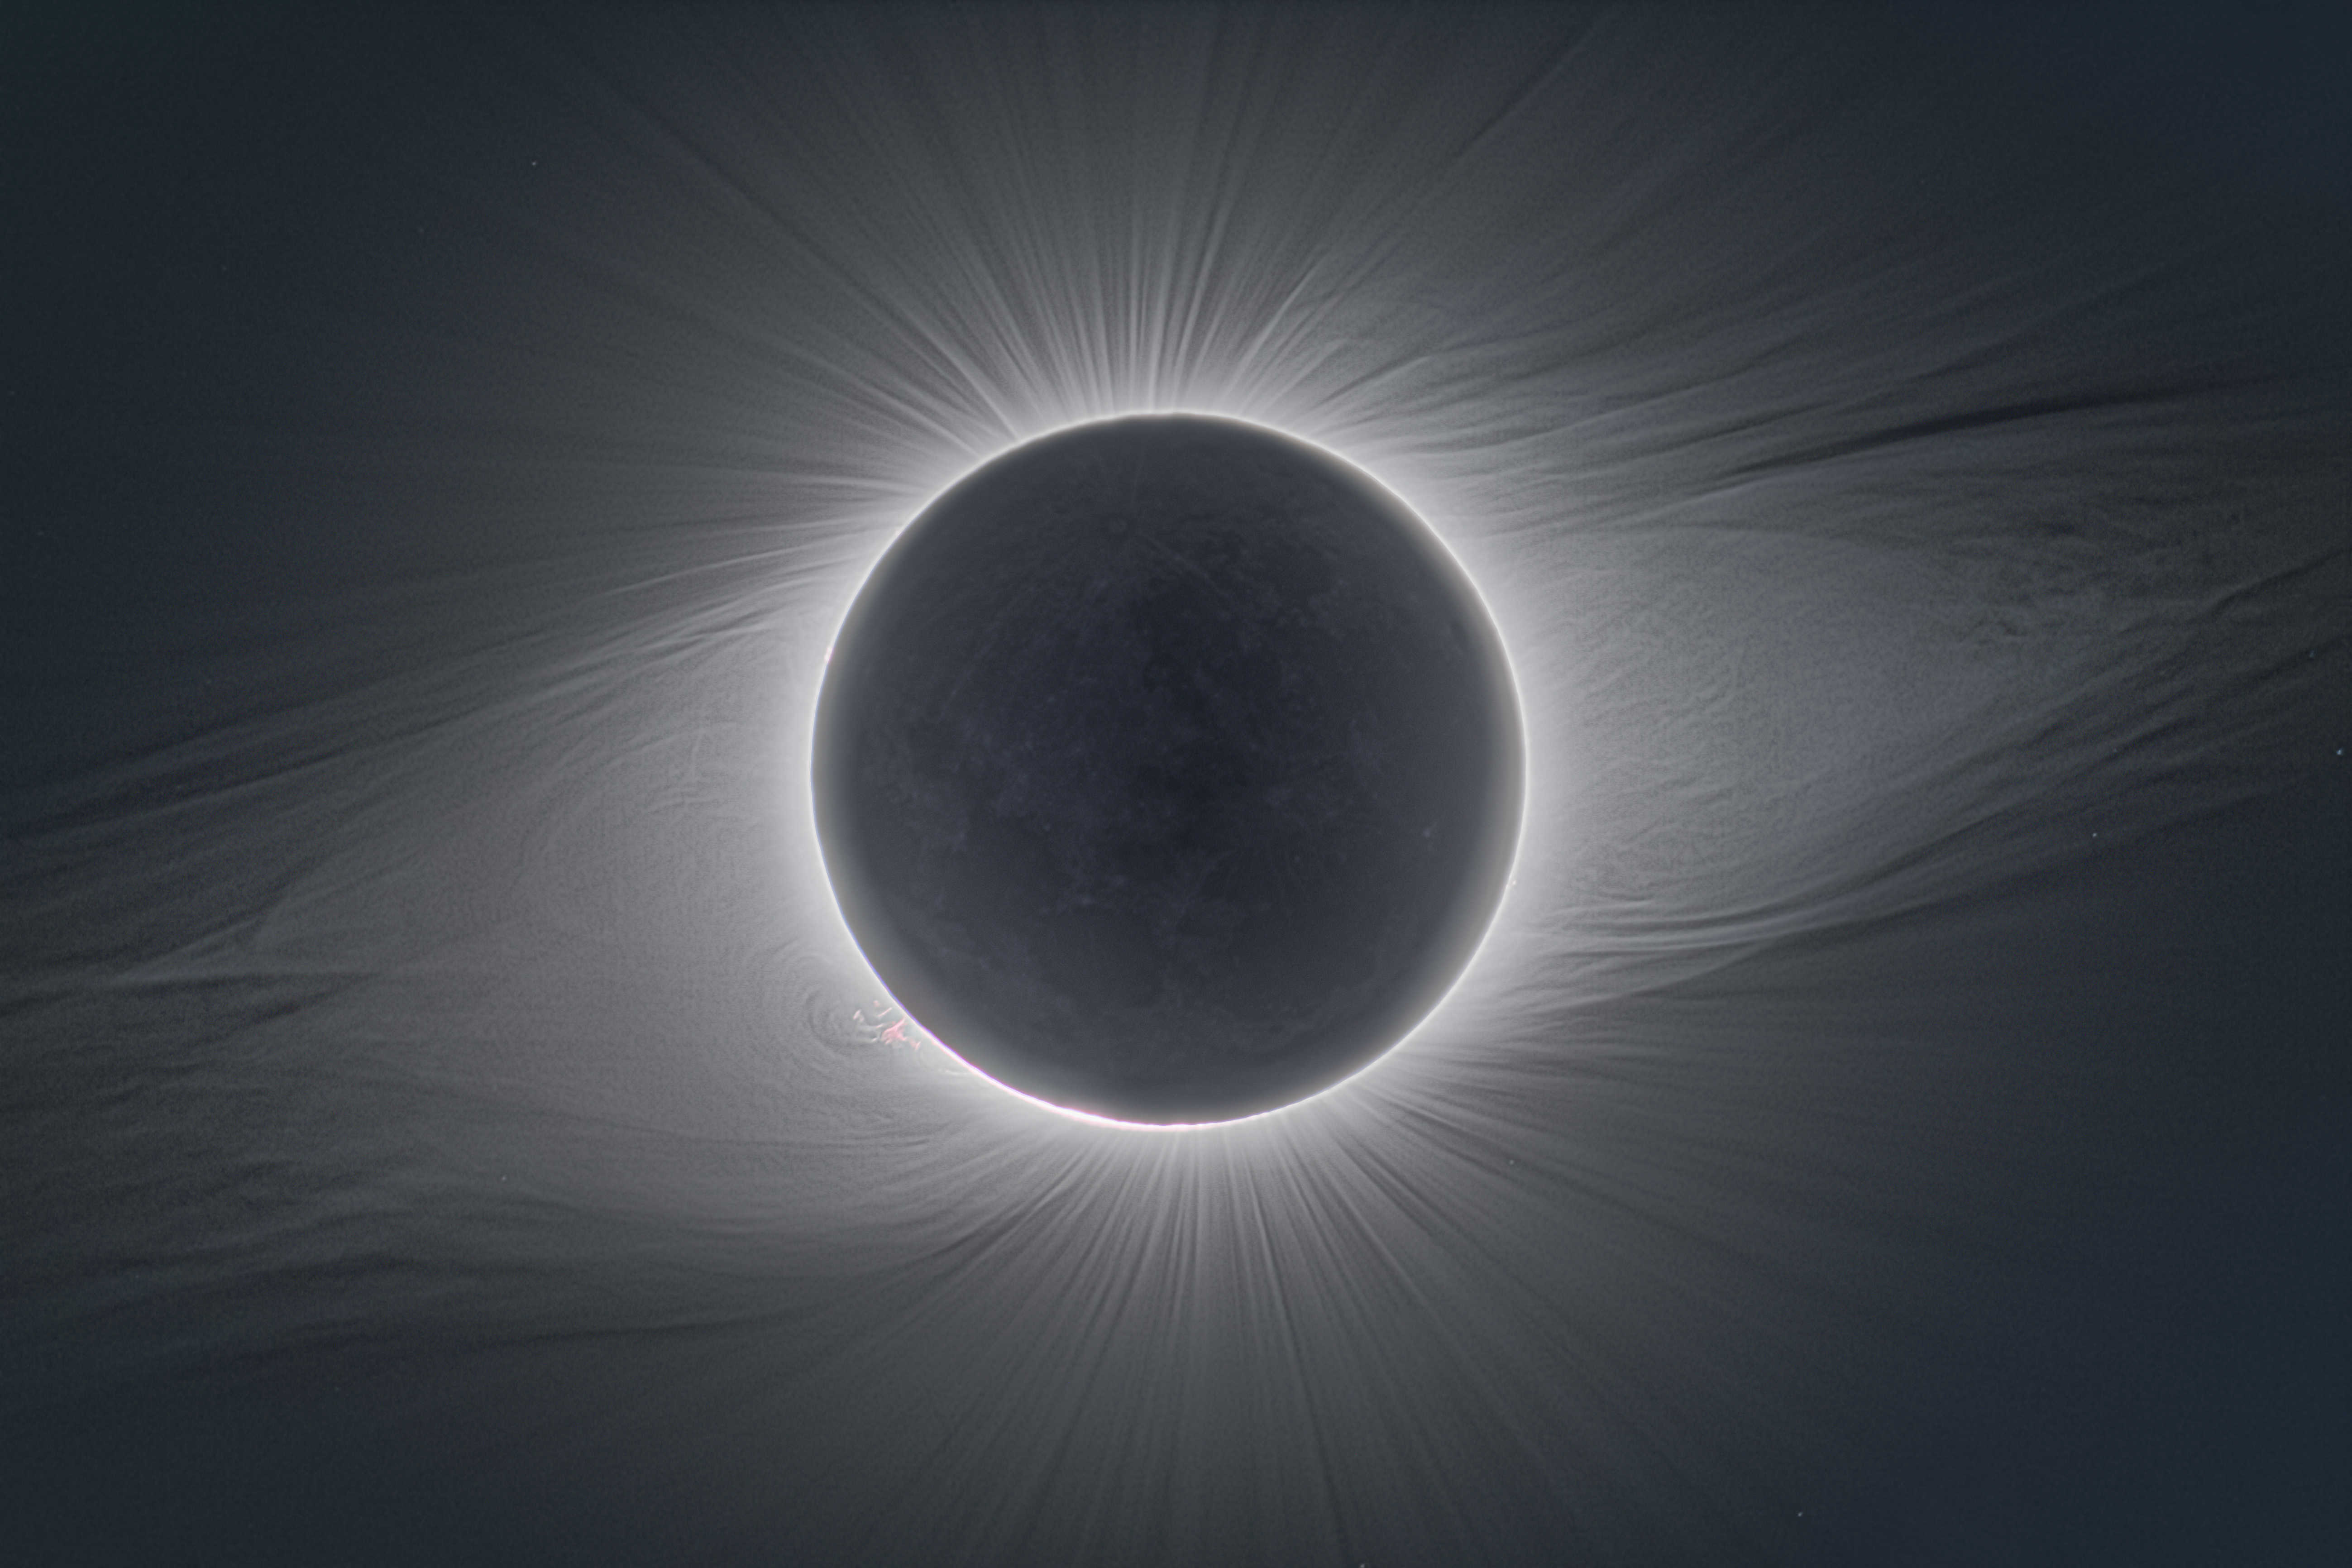

Dynamic inner corona

This image is a deep high dynamic range composite of series of different exposures that reveals the finest details in solar corona visible during the total solar eclipse on 2 July 2019, captured from ESO La Silla Observatory. The solar corona is a plasma of free electrons scattering the Sun's light. The electrons in it are affected by the star's magnetic field, so their shape reveals the fields' contours. During this eclipse, the corona had the dipole character typical during a deep solar minimum. The thin streamers sticking out indicate the two poles, while the Sun's equator is highlighted by long streamers and magnetic loops. In reality, the corona extends much further than the edges of this image, as can be seen in these images of the same eclipse, created by combining this image with data from the NASA–ESA SOHO spacecraft.

Credit: P. Horálek/ESO